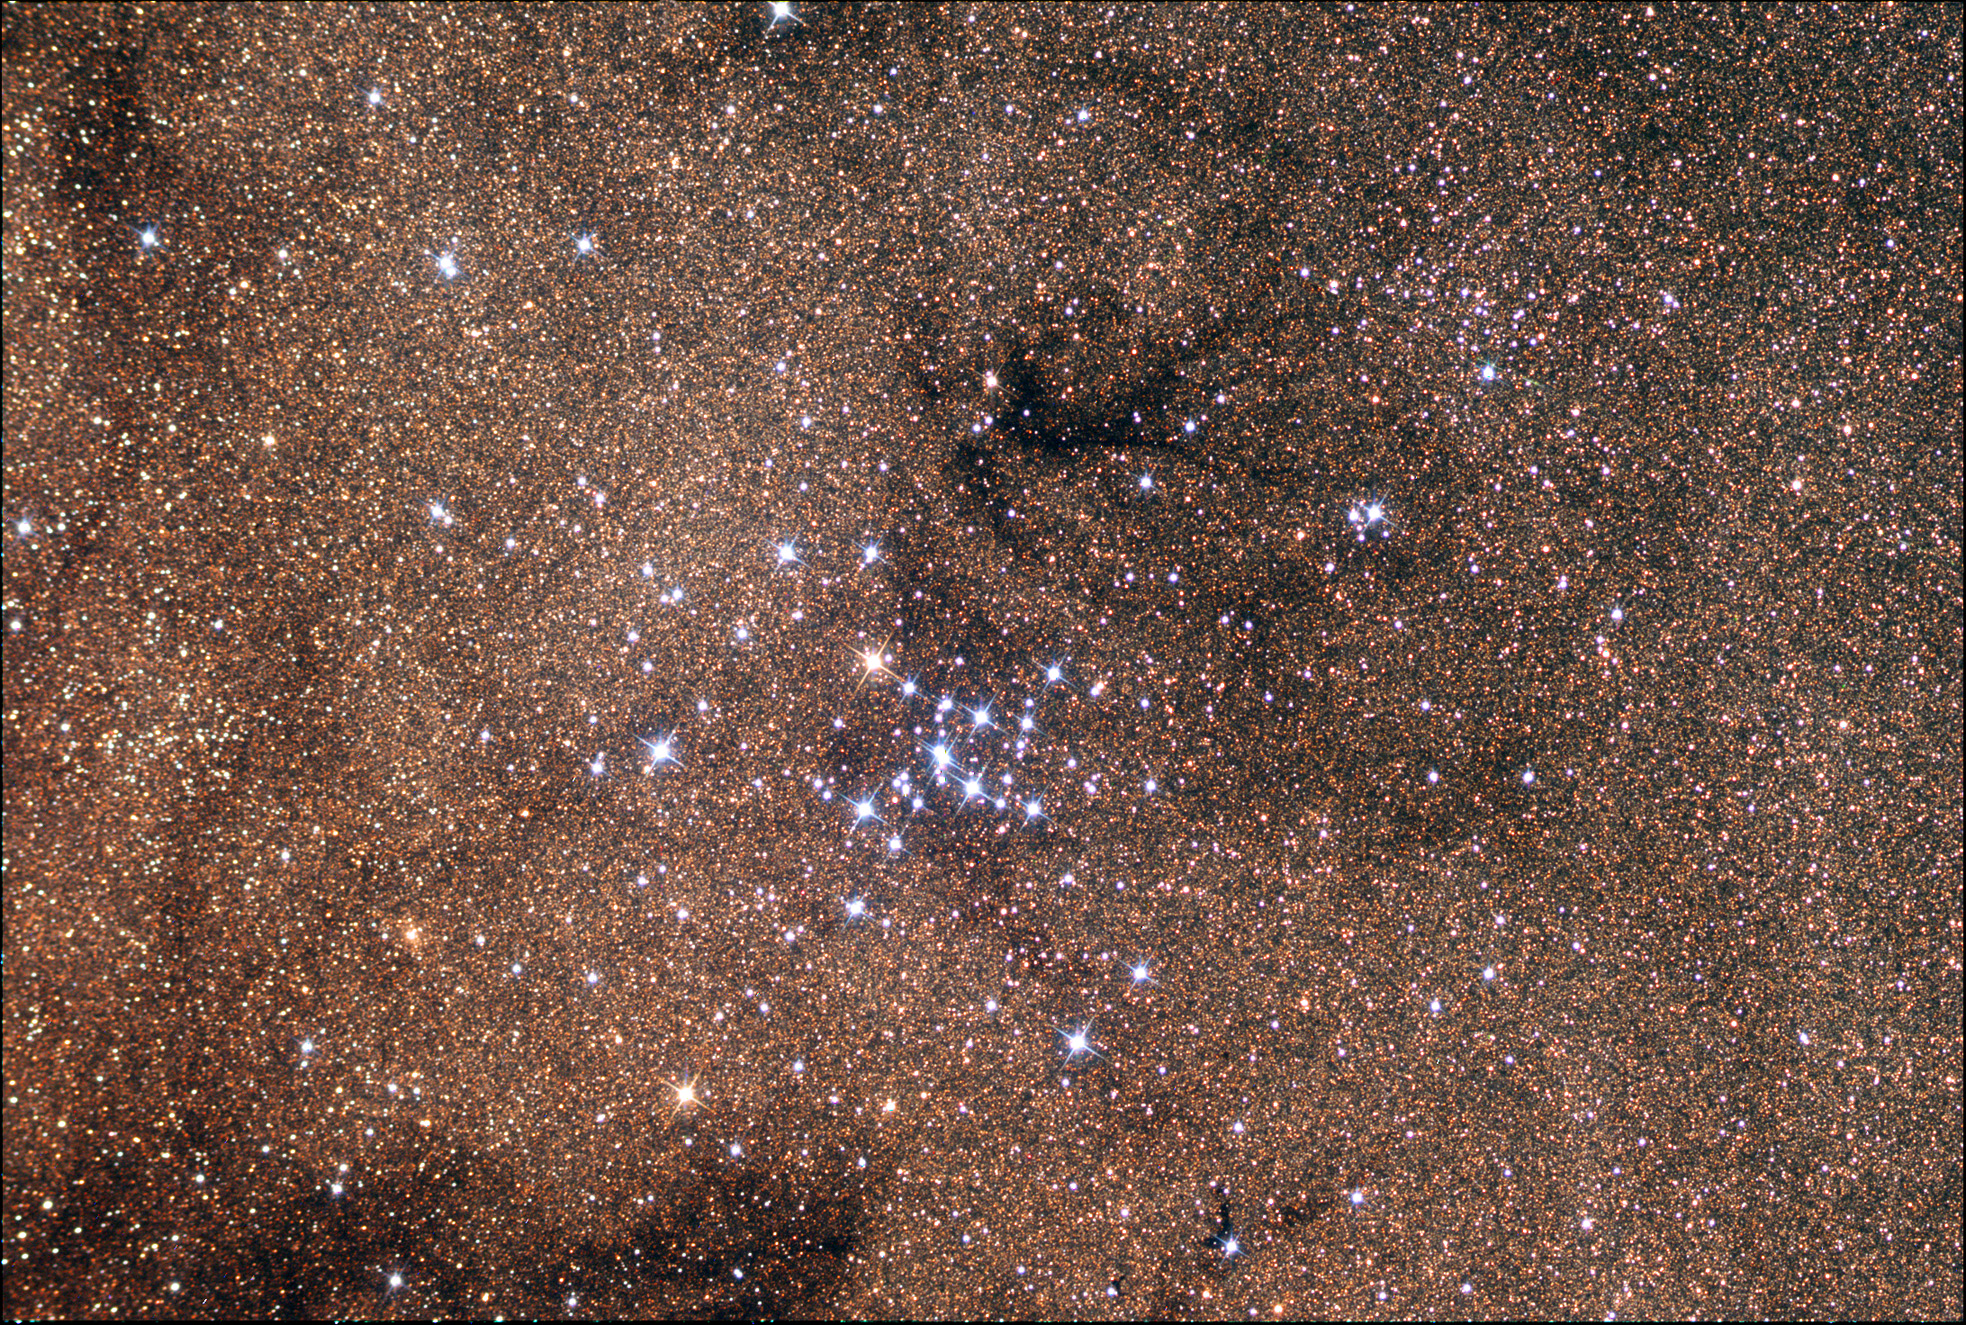

M7

Credit: Allan Cook/Adam Block/NOAO/AURA/NSF